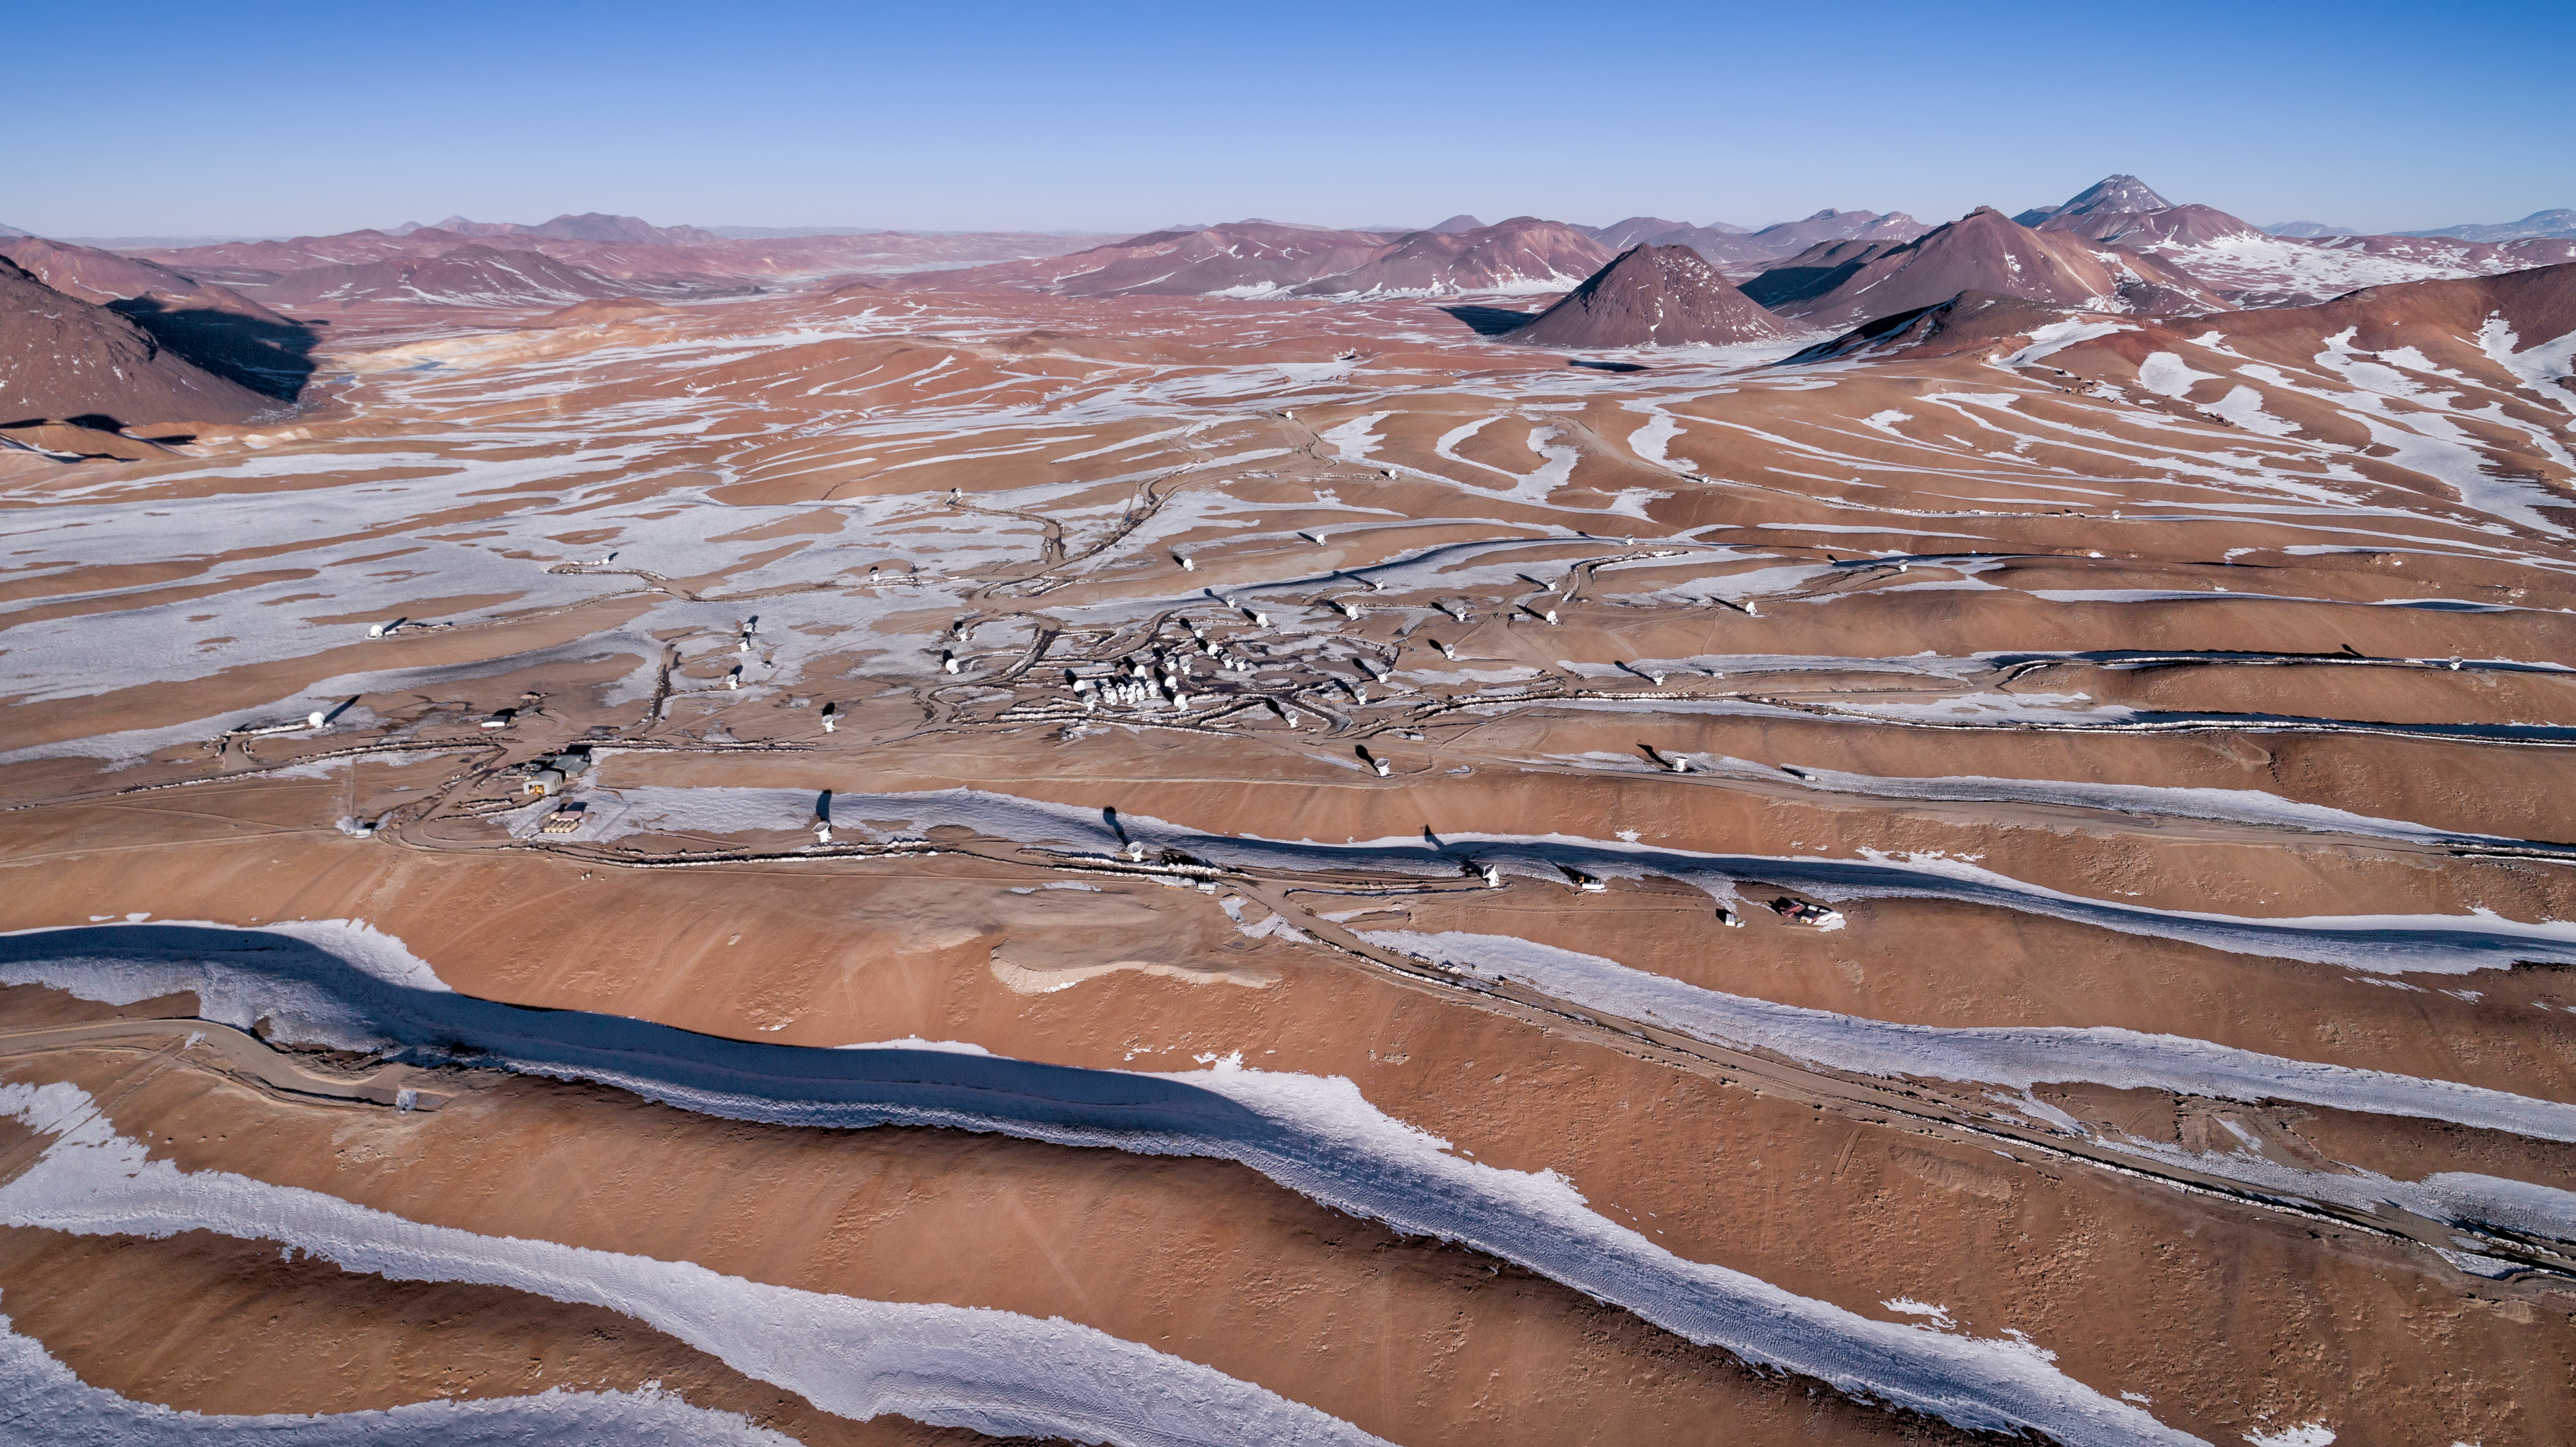

Tiny observers in a vast desert

ALMA is a revolutionary astronomical telescope, comprising an array of 66 giant 12-metre and 7-metre diameter antennas observing millimetre and submillimetre wavelengths. It was built on the breathtaking Chajnantor Plateau, at an altitude of around 5000 metres in the Chilean Andes, making it the world's highest major observatory. Chajnantor has an extreme climate; the atmosphere above the plateau is the driest in the world with the exception of Antarctica.

Credit: ALMA (ESO/NAOJ/NRAO)